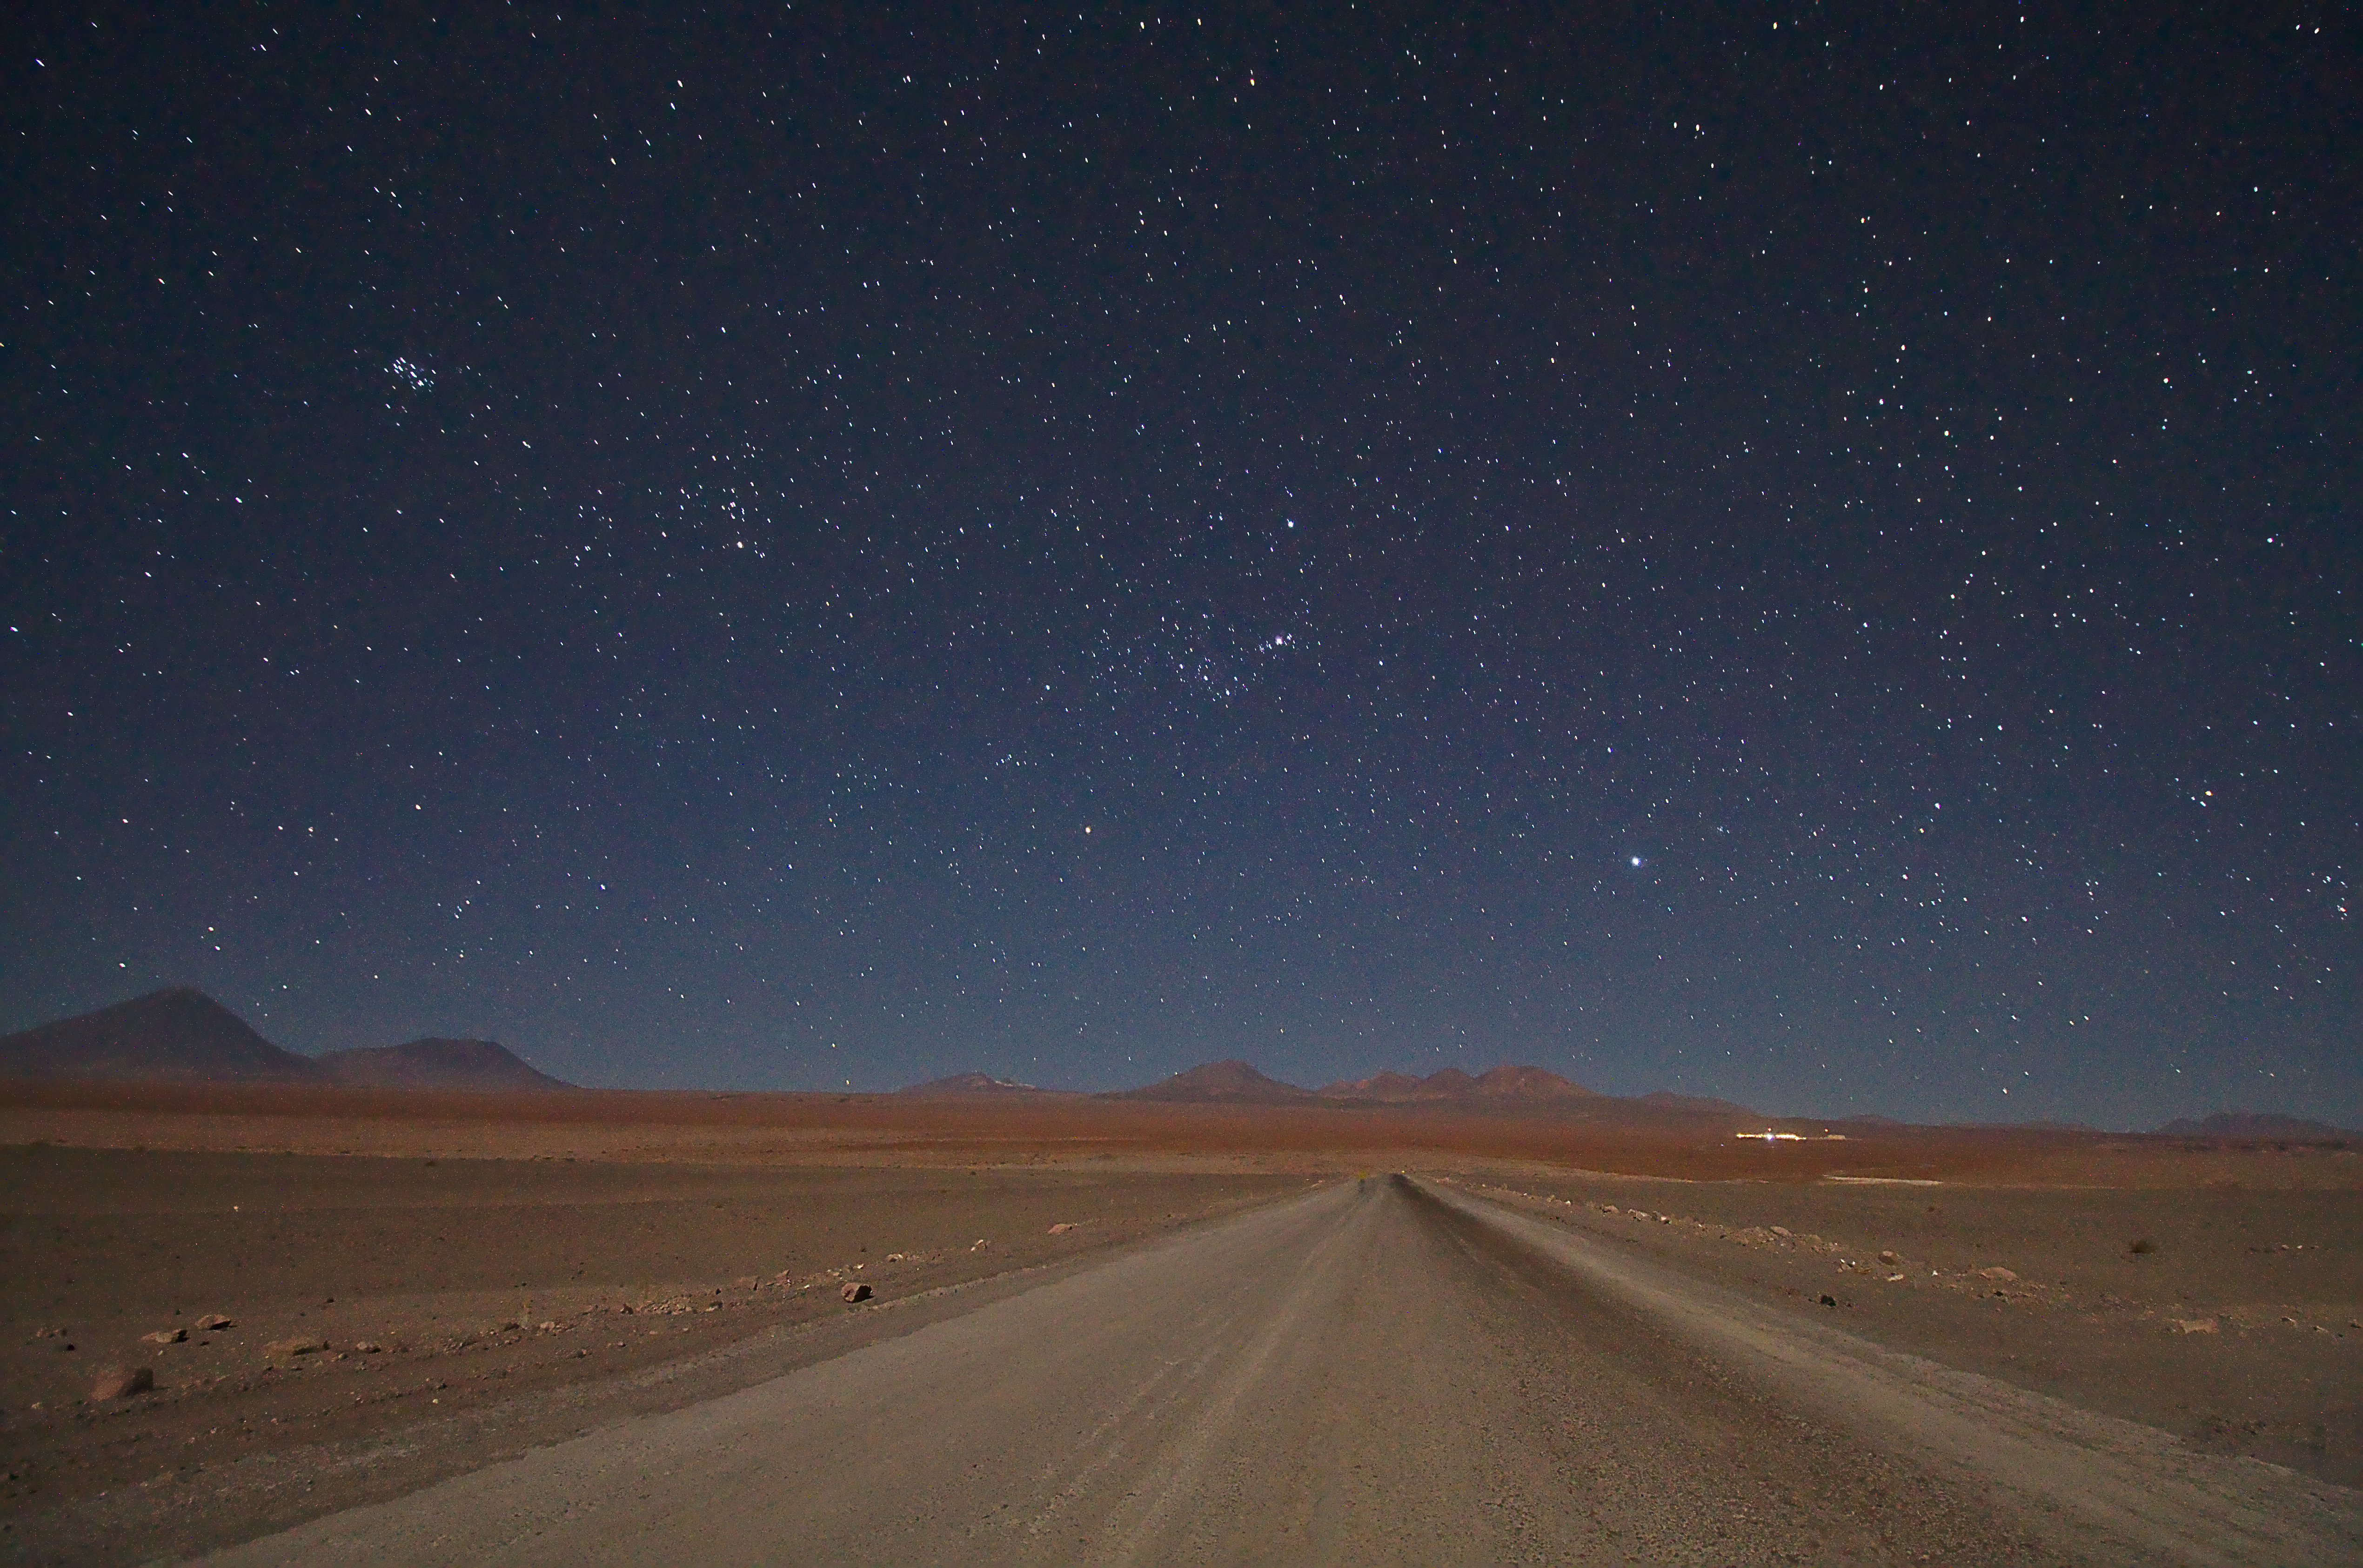

ALMA at the end of the road

ALMA at the end of the road.

Credit: Jaime Guarda - ALMA (ESO/NAOJ/NRAO)